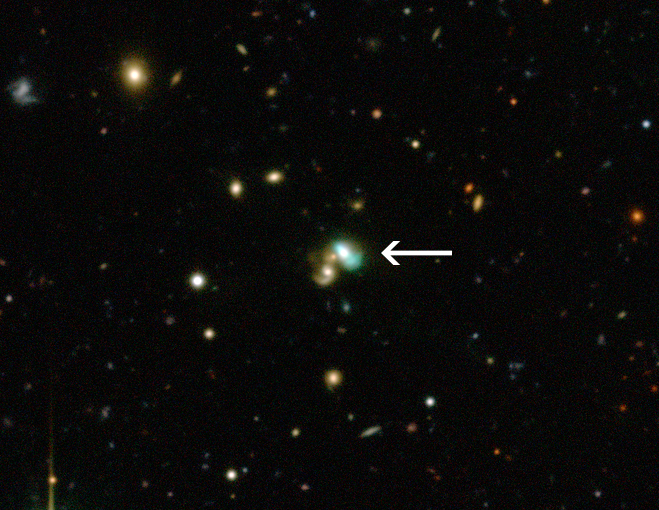

The green bean galaxy J2240 (annotated)

This view from the Canada-France-Hawaii Telescope shows a close-up of the sky around a very unusual green object called J224024.1−092748 or J2240. It is a bright example of a new class of objects that have been nicknamed green bean galaxies. Green beans are entire galaxies that are glowing under the intense radiation from the region around a central black hole. J2240 lies in the constellation of Aquarius (The Water Bearer) and its light has taken about 3.7 billion years to reach Earth.

Credit: CFHT/ESO/M. Schirmer